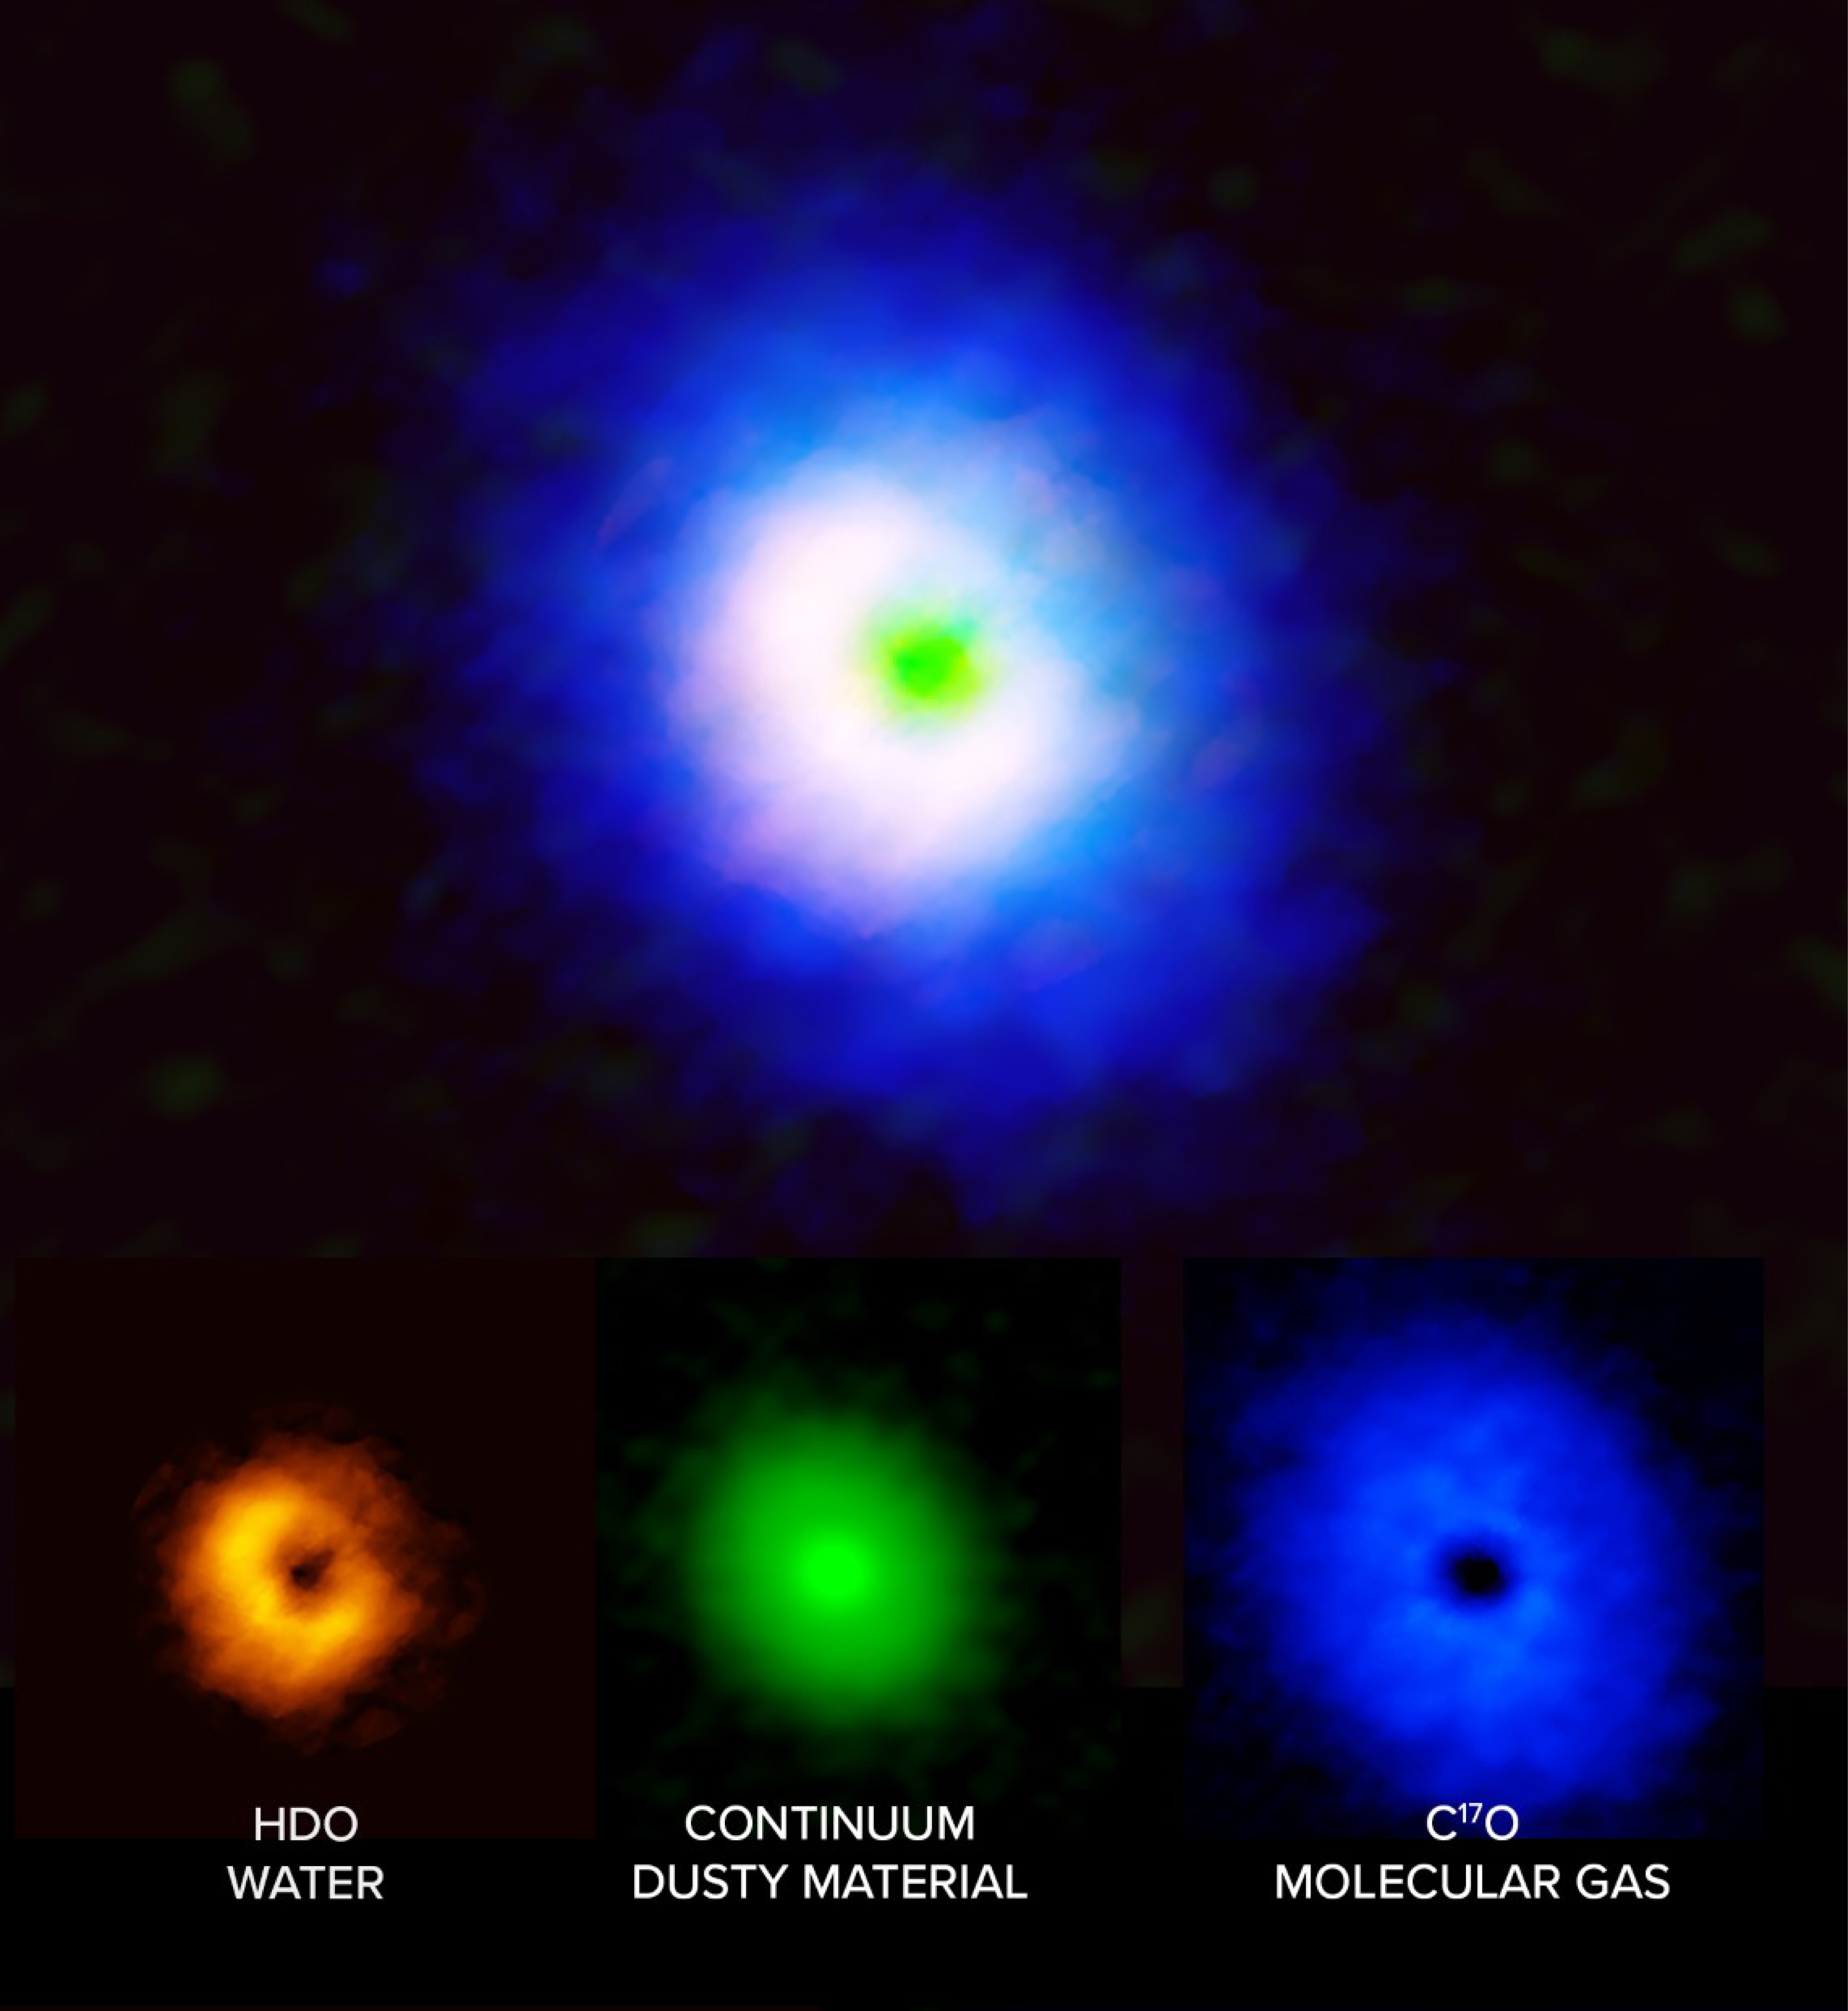

Water in our Solar System may have similar origins to that at V883 Ori

While searching for the origins of water in our Solar System, scientists homed in on V883 Orionis, a unique protostar located 1,305 light-years away from Earth. Unlike with other protostars, the circumstellar disk surrounding V883 Ori is just hot enough that the water in it has transformed from ice into gas, making it possible for scientists to study its compositions using radio telescopes like those at the Atacama Large Millimeter/submillimeter Array (ALMA). Radio observations of the protostar, revealed molecular gas (blue), water (orange), and a dust continuum (green) which suggests that the water on this protostar is extremely similar to the water on objects in our own Solar System, and may have similar origins.

Credit: ALMA (ESO/NAOJ/NRAO), J. Tobin, B. Saxton (NRAO/AUI/NSF)